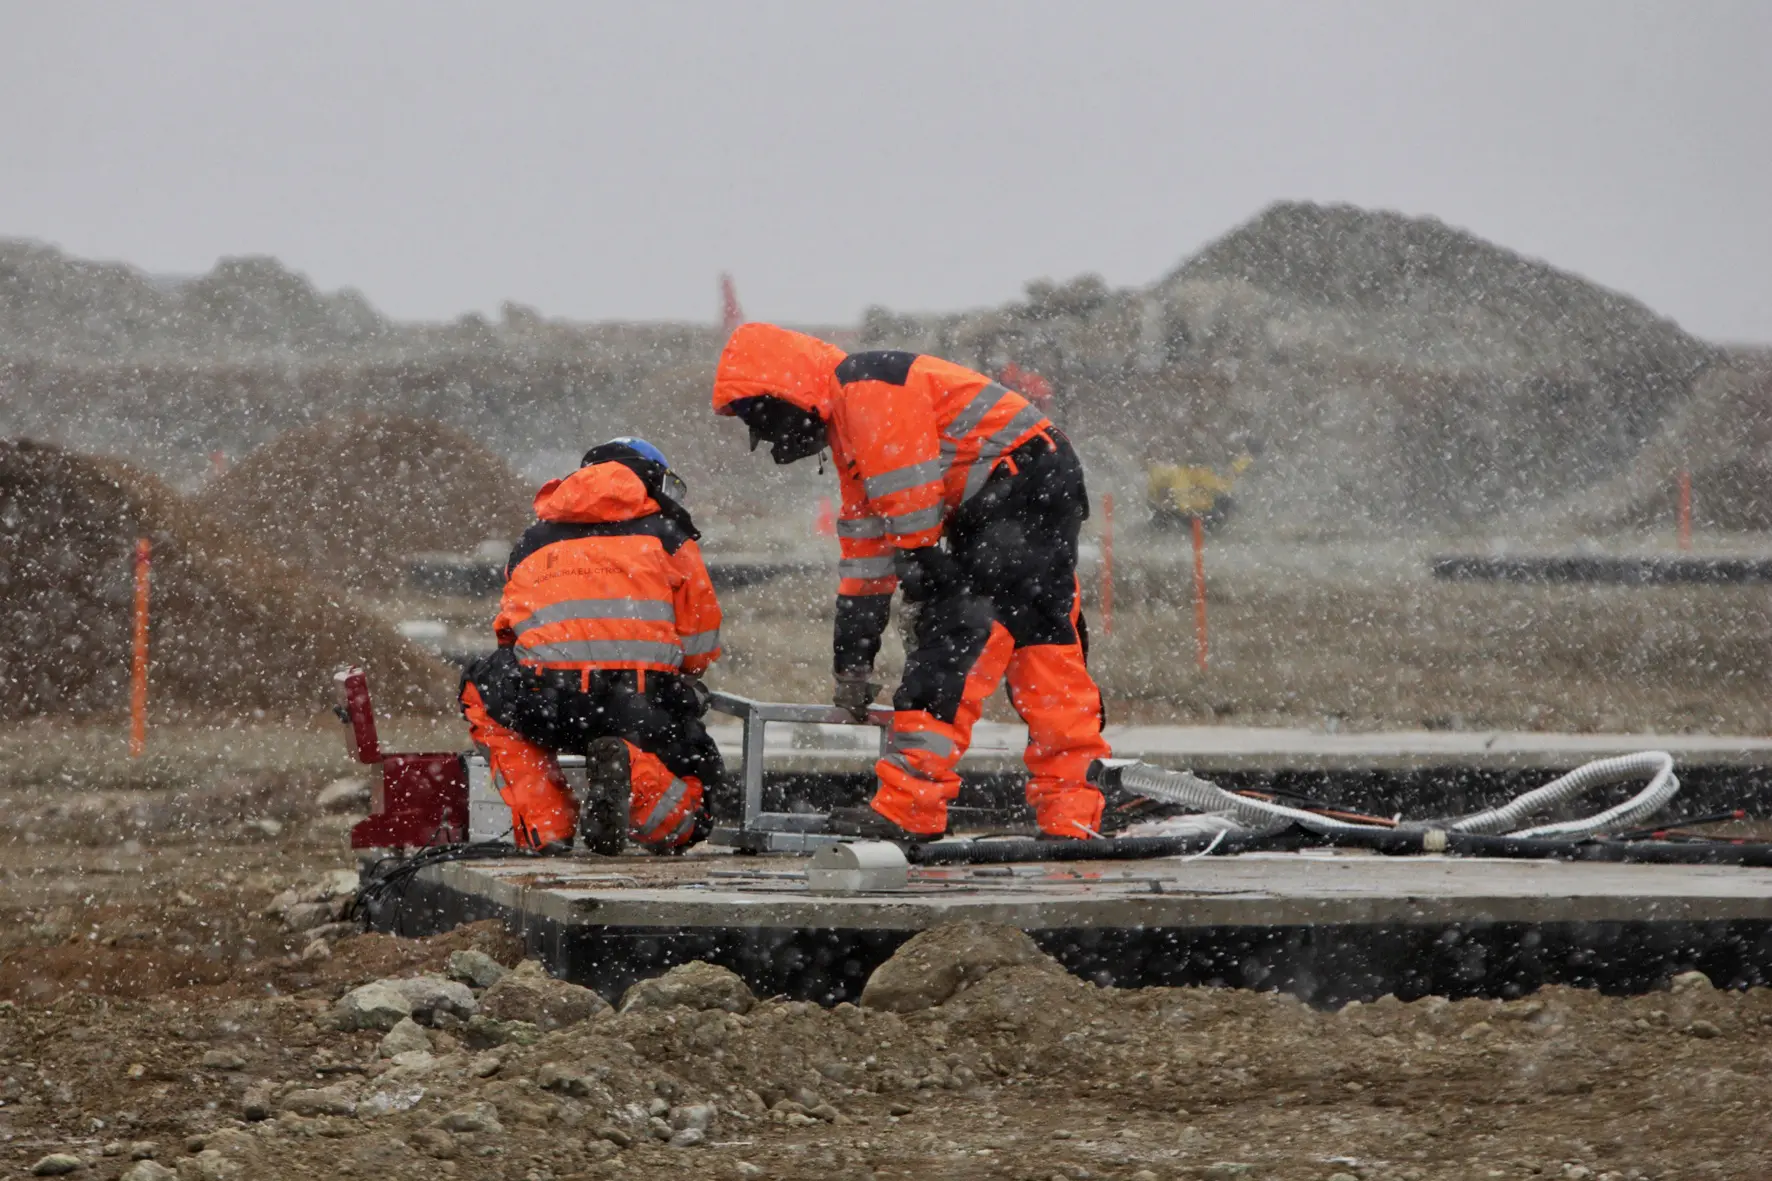

For the construction of the AOS

or the construction of the AOS, at more than 5000 meters above sea level, the operators underwent extreme conditions, almost always working in sub-zero temperatures.

Credit: ALMA (ESO / NAOJ / NRAO)